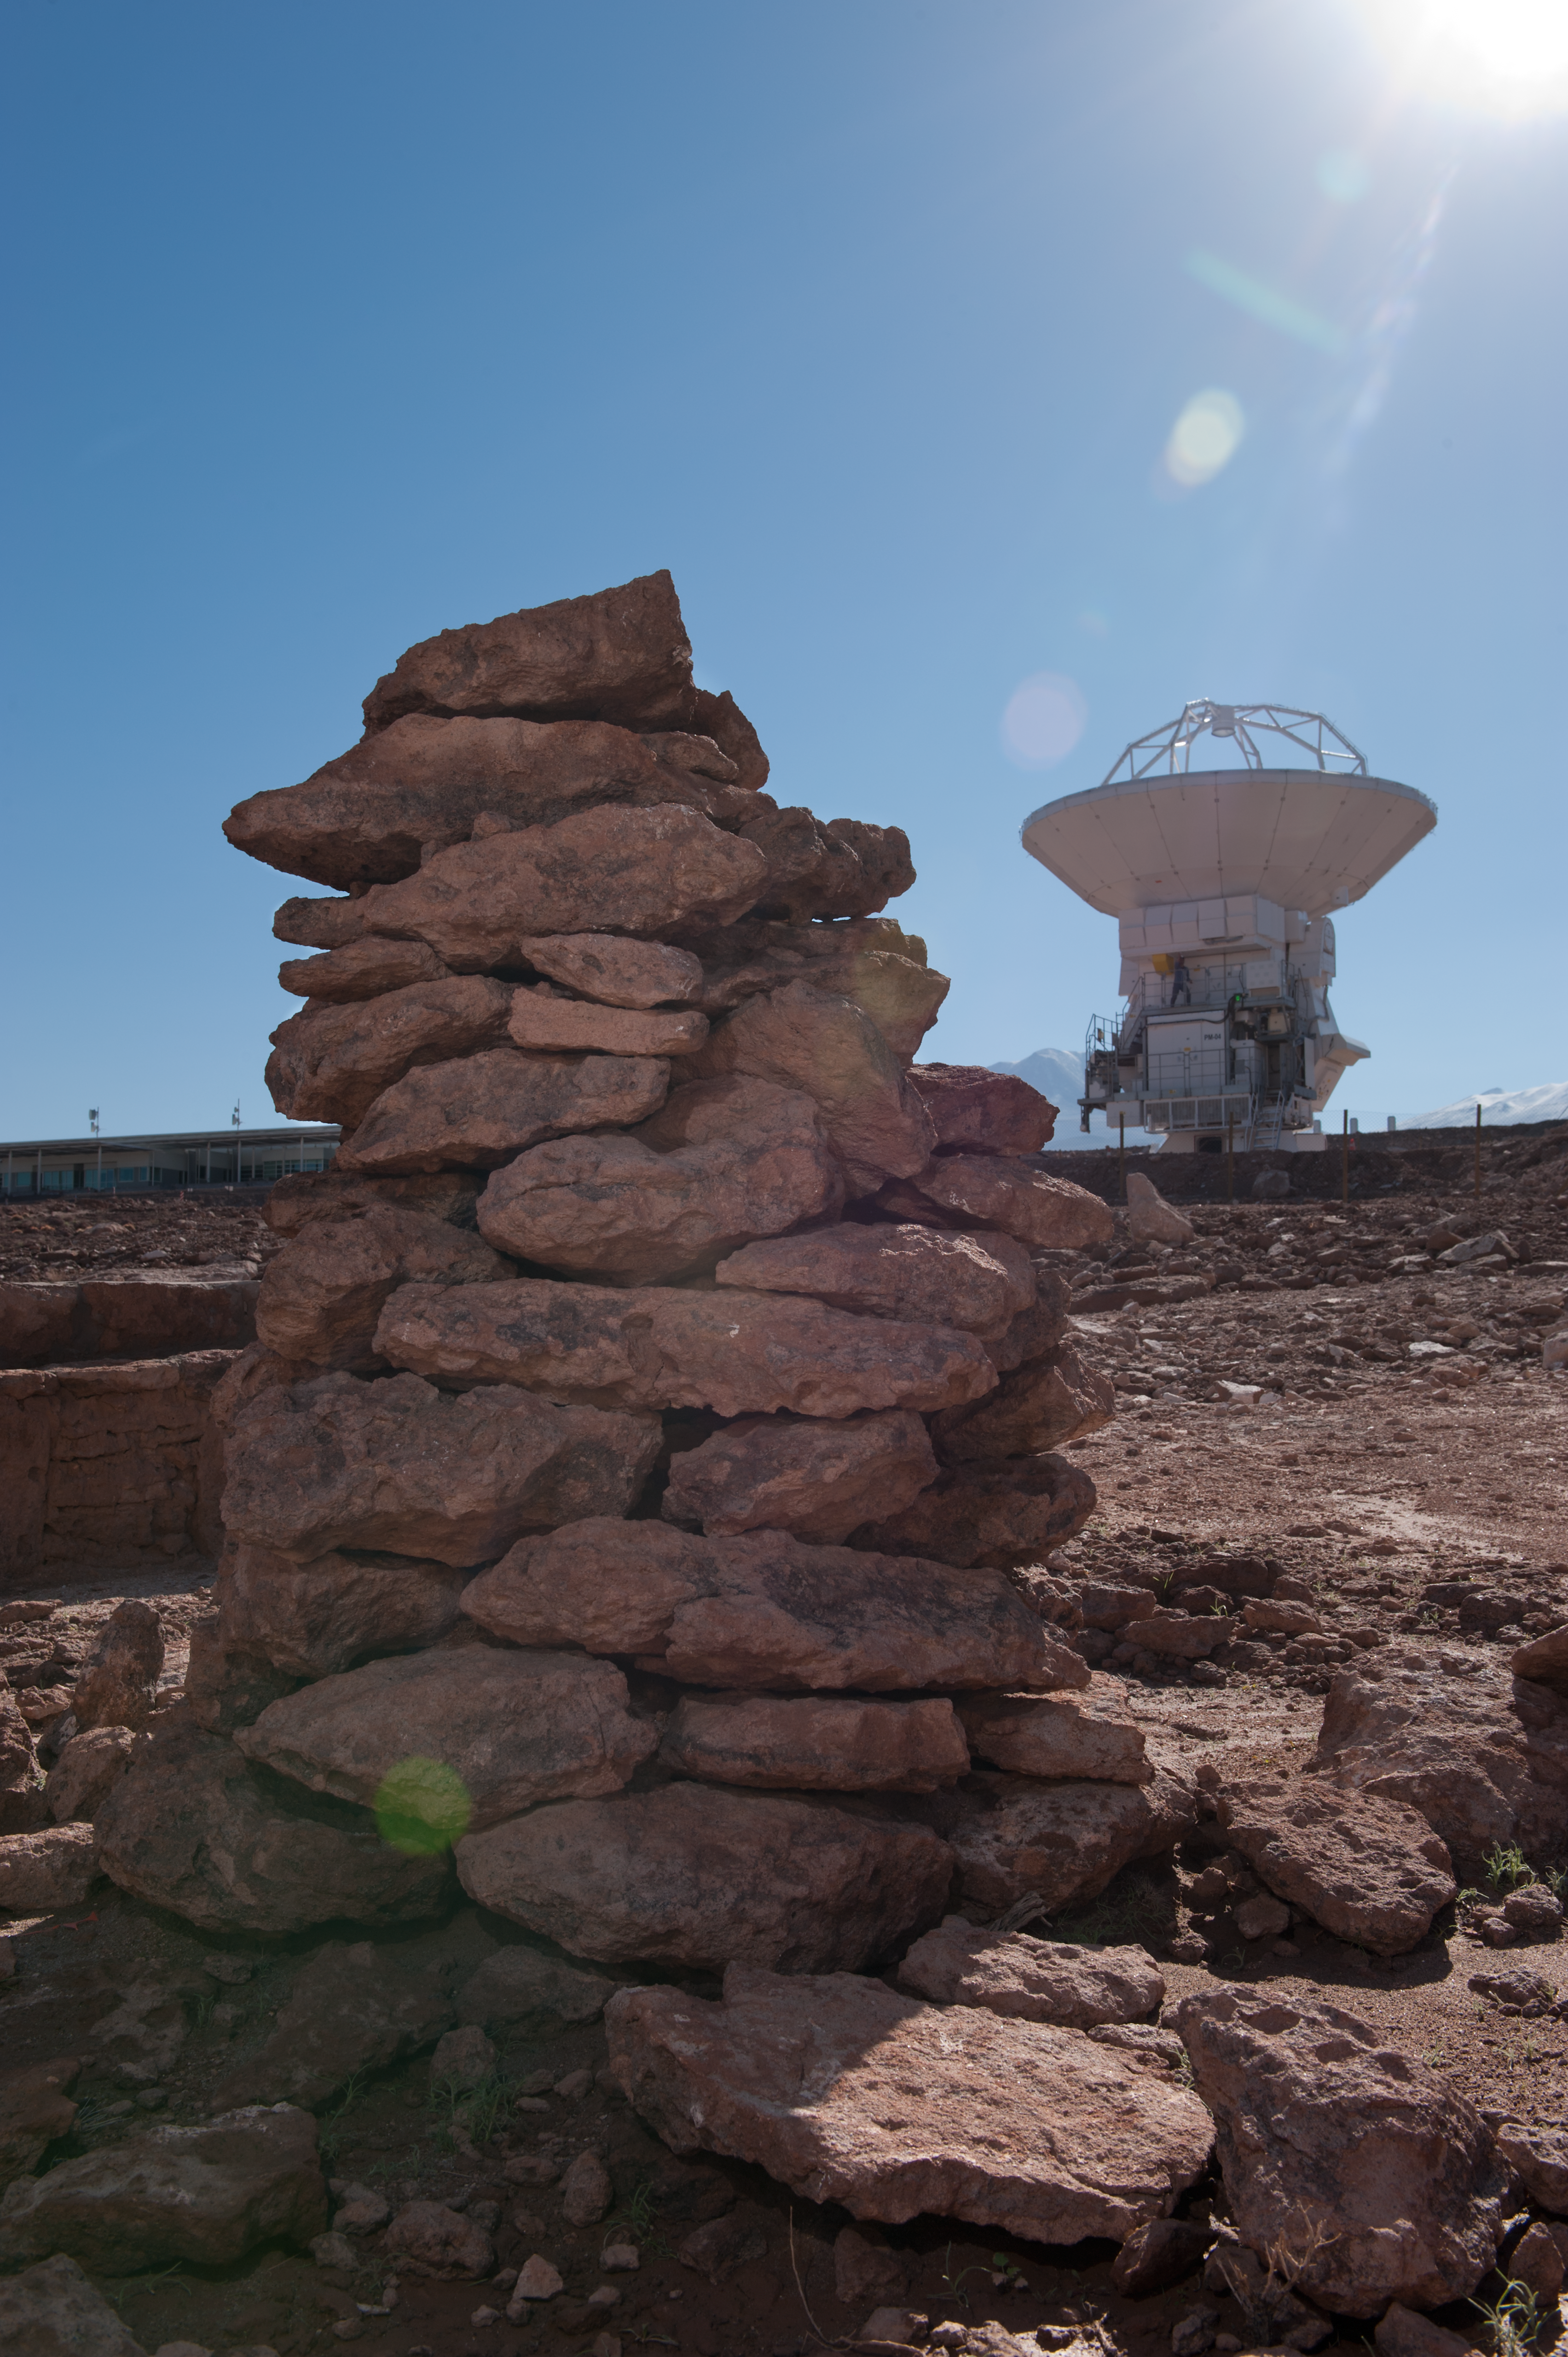

Apacheta

Stones shot from near US assembly site, looking towards the Japanese assembly site (and Japanese antenna). This formation is called an “apacheta": a man-made formation of stones gathered as offerings by indigenous people to the keeper of the roads, placed on special locations, such as the peaks of hills or upon cordillera/mountain paths (openings or crossing points), water sources, or refuge places. There, the indian walkers would leave a rock, coloured wools, coca leaves, strong drinking alcohol or water, as symbolic offerings to the ancestral spirits and to their divinities. They are places for meetings and departures, a demonstration of profound devotion within Andean religiosity.

This work by the OSF of Conservation and Validation of the Cultural Patrimony of the “apacheta”, is included in the program of the Study of Enviromental Impact undertaken by the Chilean Archaeologist Ana María Barón, in the entire territory covered by the ALMA Project, from its beginnings in 2003, also including the protection of “The Barrio Estancia”, which today is a Site Museum.

Credit: ESO/Max Alexander